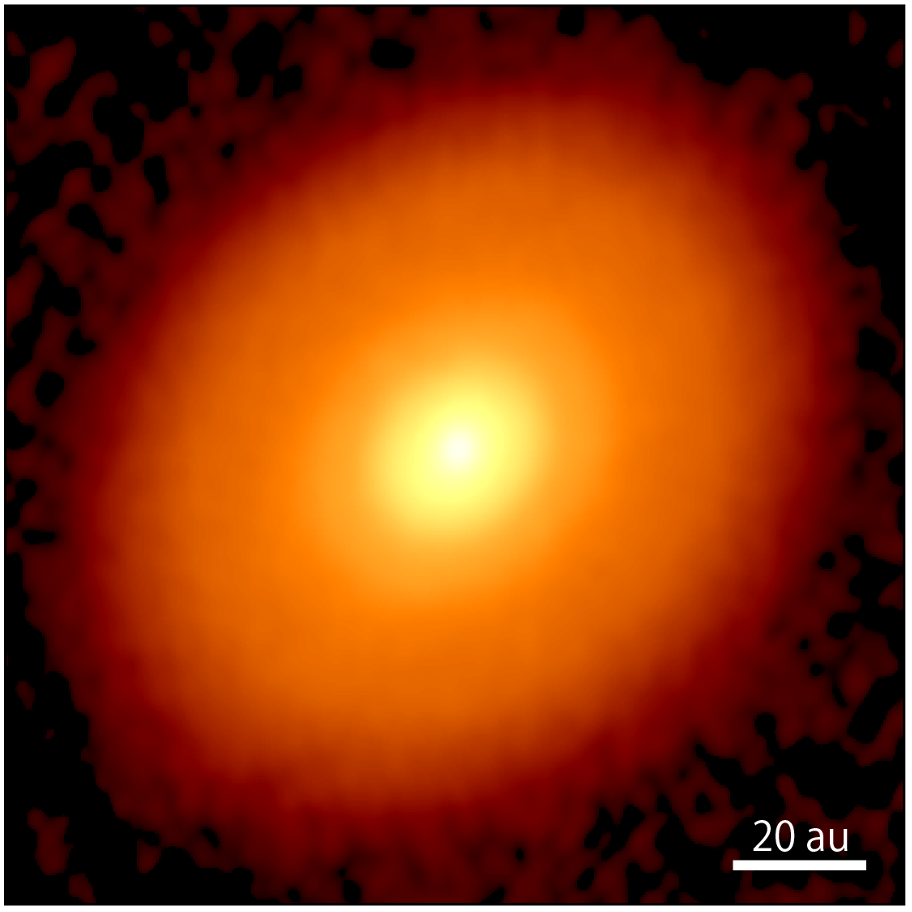

DG Taurus' Disk: The Precursor Stage

High-resolution ALMA imagery of the protoplanetary disk surrounding DG Taurus at a 1.3 mm wavelength. The smooth appearance, absent of ring-like structures, indicates a phase shortly preceding planet formation.

Credit: ALMA (ESO/NAOJ/NRAO), S. Ohashi, et al